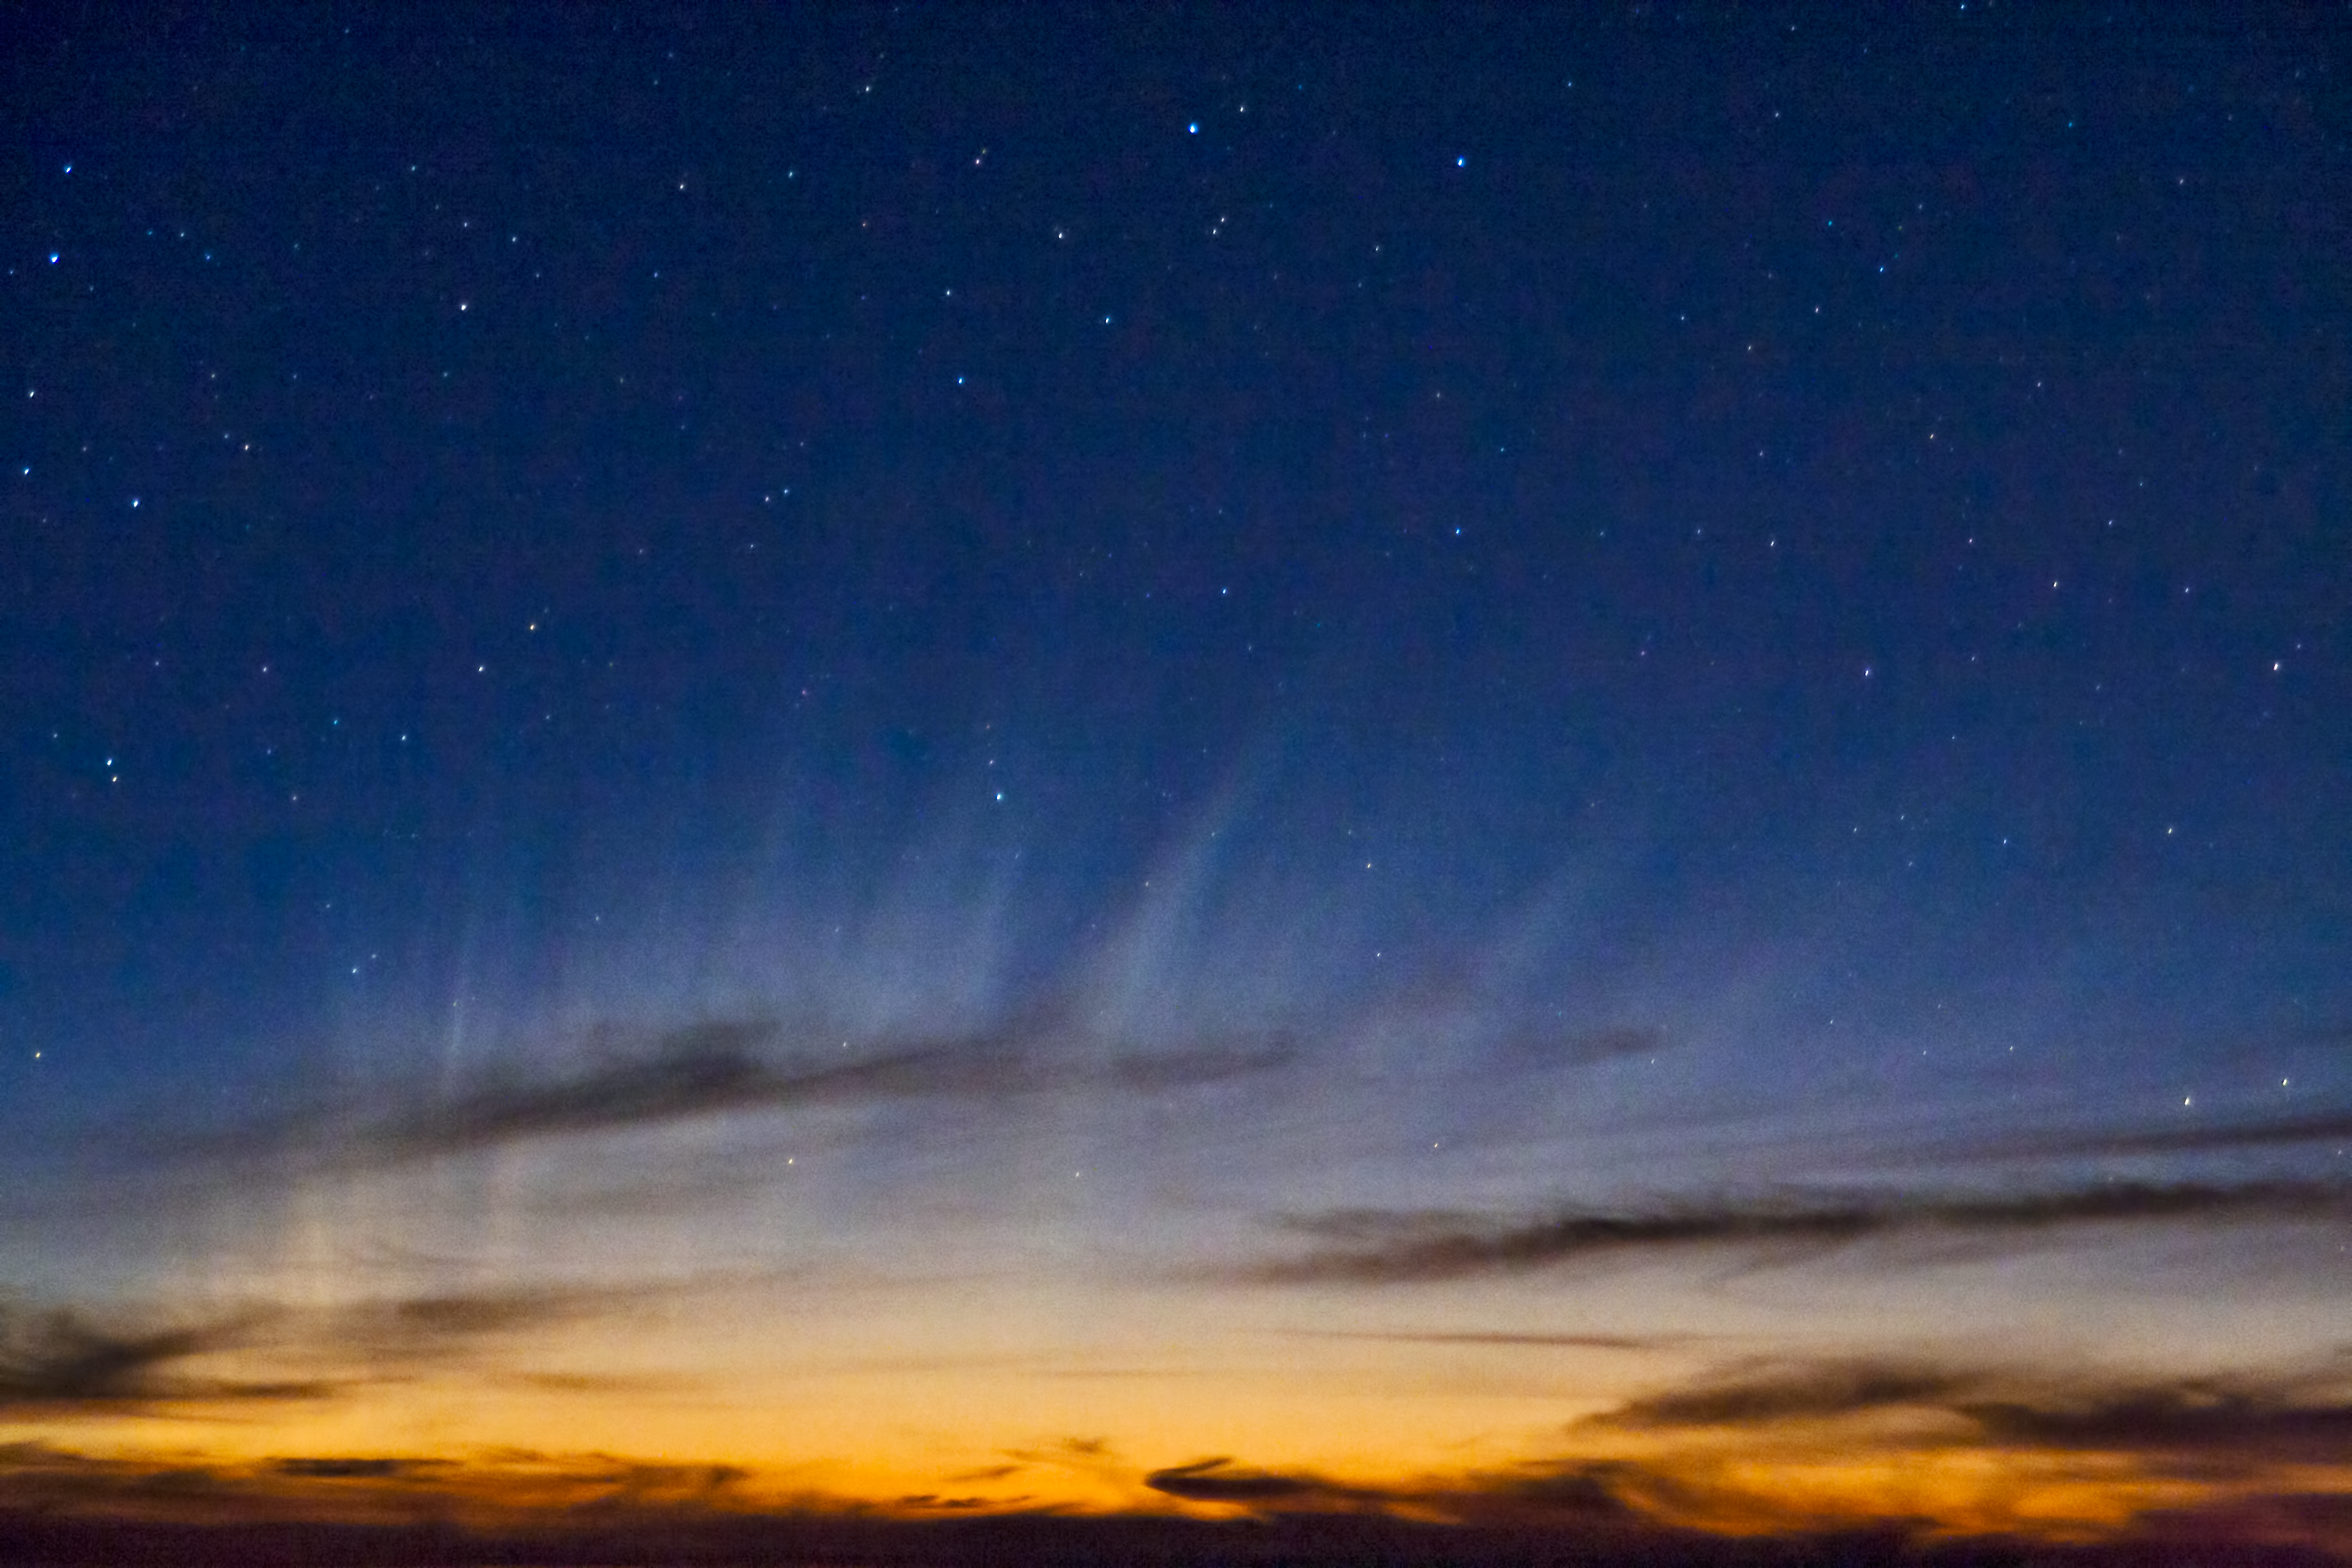

Comet McNaught

Images collected by ESO staff of the very bright comet McNaught that was visible in Europe early January 2007 and is presently visible from the Southern Hemisphere.

Credit: ESO